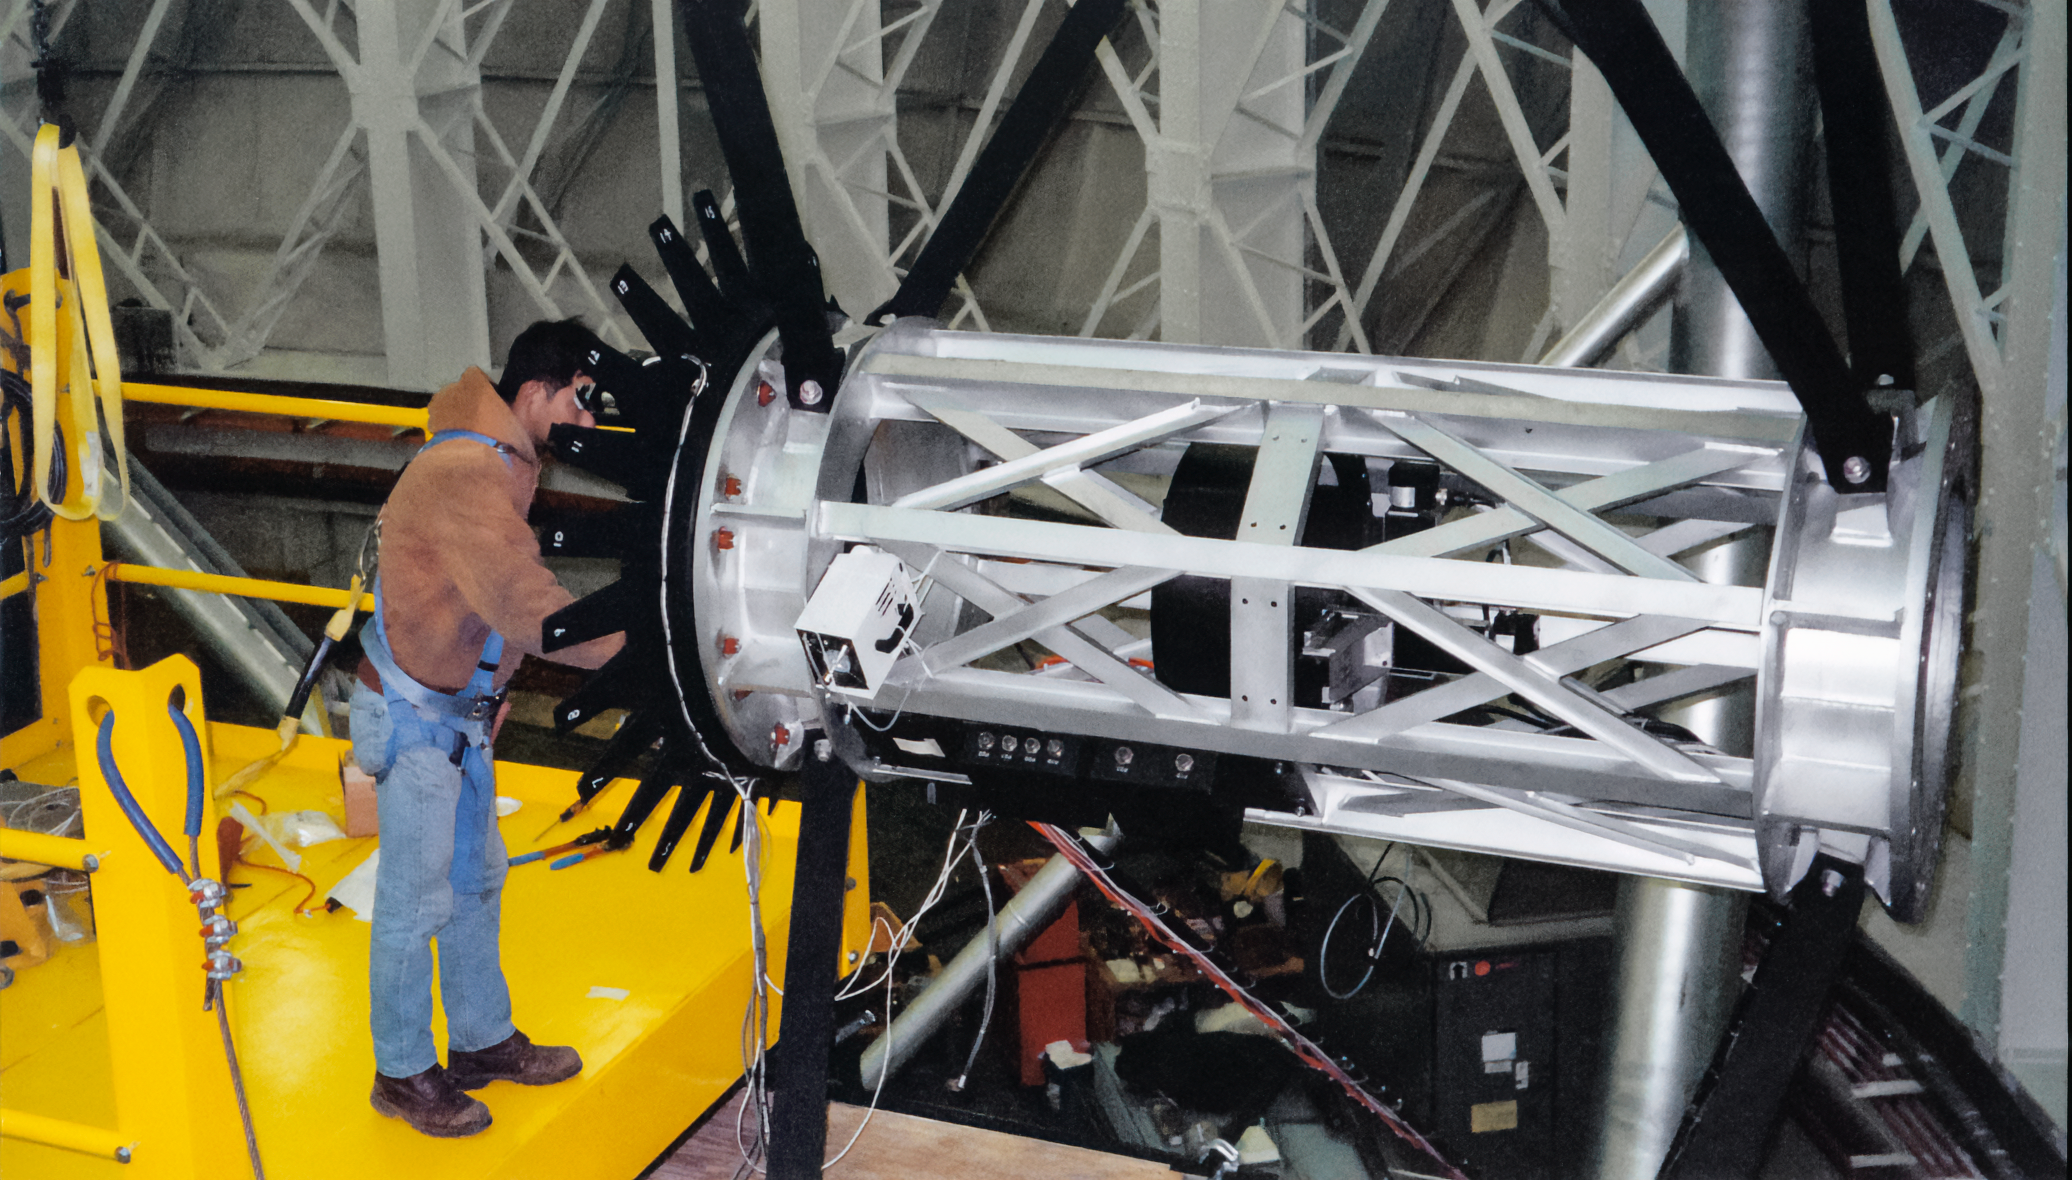

Gemini Construction

Construction activities related to the twin International Gemini Observatory telescopes in 1999.

Credit: International Gemini Observatory/NOIRLab/NSF/AURA